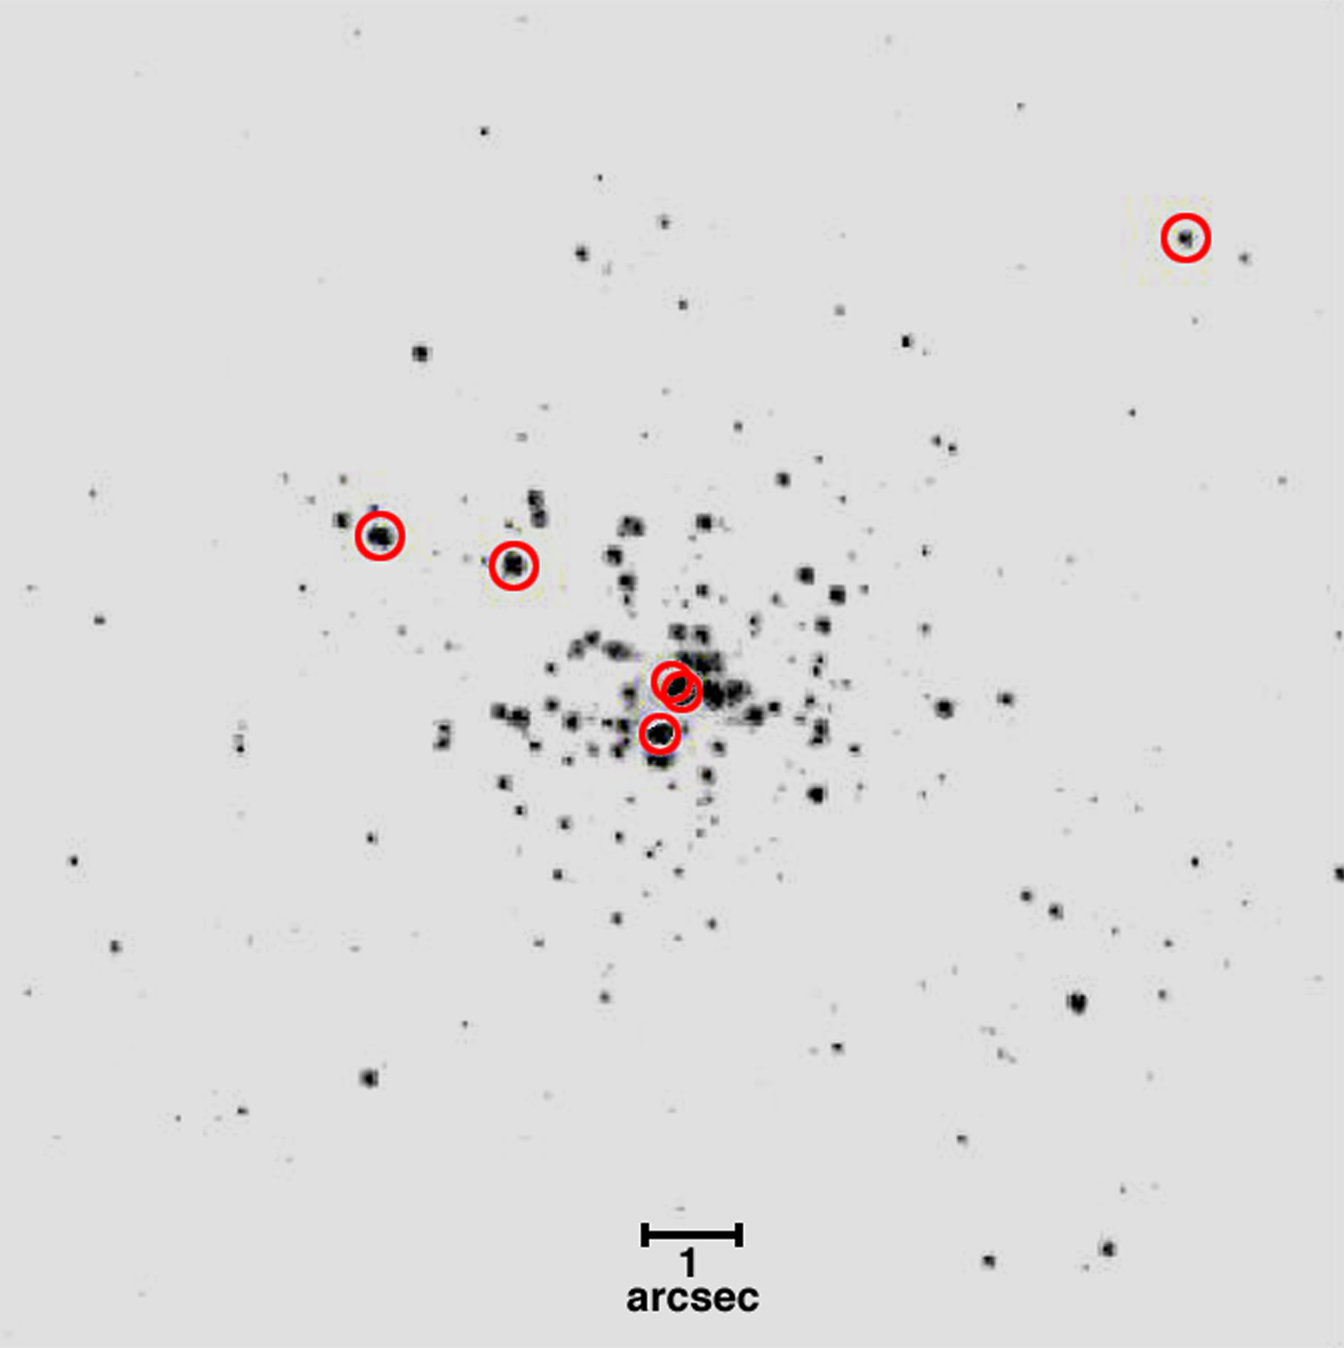

Detailed analysis of dense star clusters

The stars marked with circles in the image are estimated to be more than 100 times the mass of the Sun. The line drawn near the bottom of the black and white image shows one arcsecond on the sky, which is a typical resolution limit for ground-based telescopes. The HST can resolve individual stars within one tenth of an arcsecond of sky, allowing detailed analysis of dense star clusters like R136.

Credit: WFPC2 Science Team and NASA/NOAO